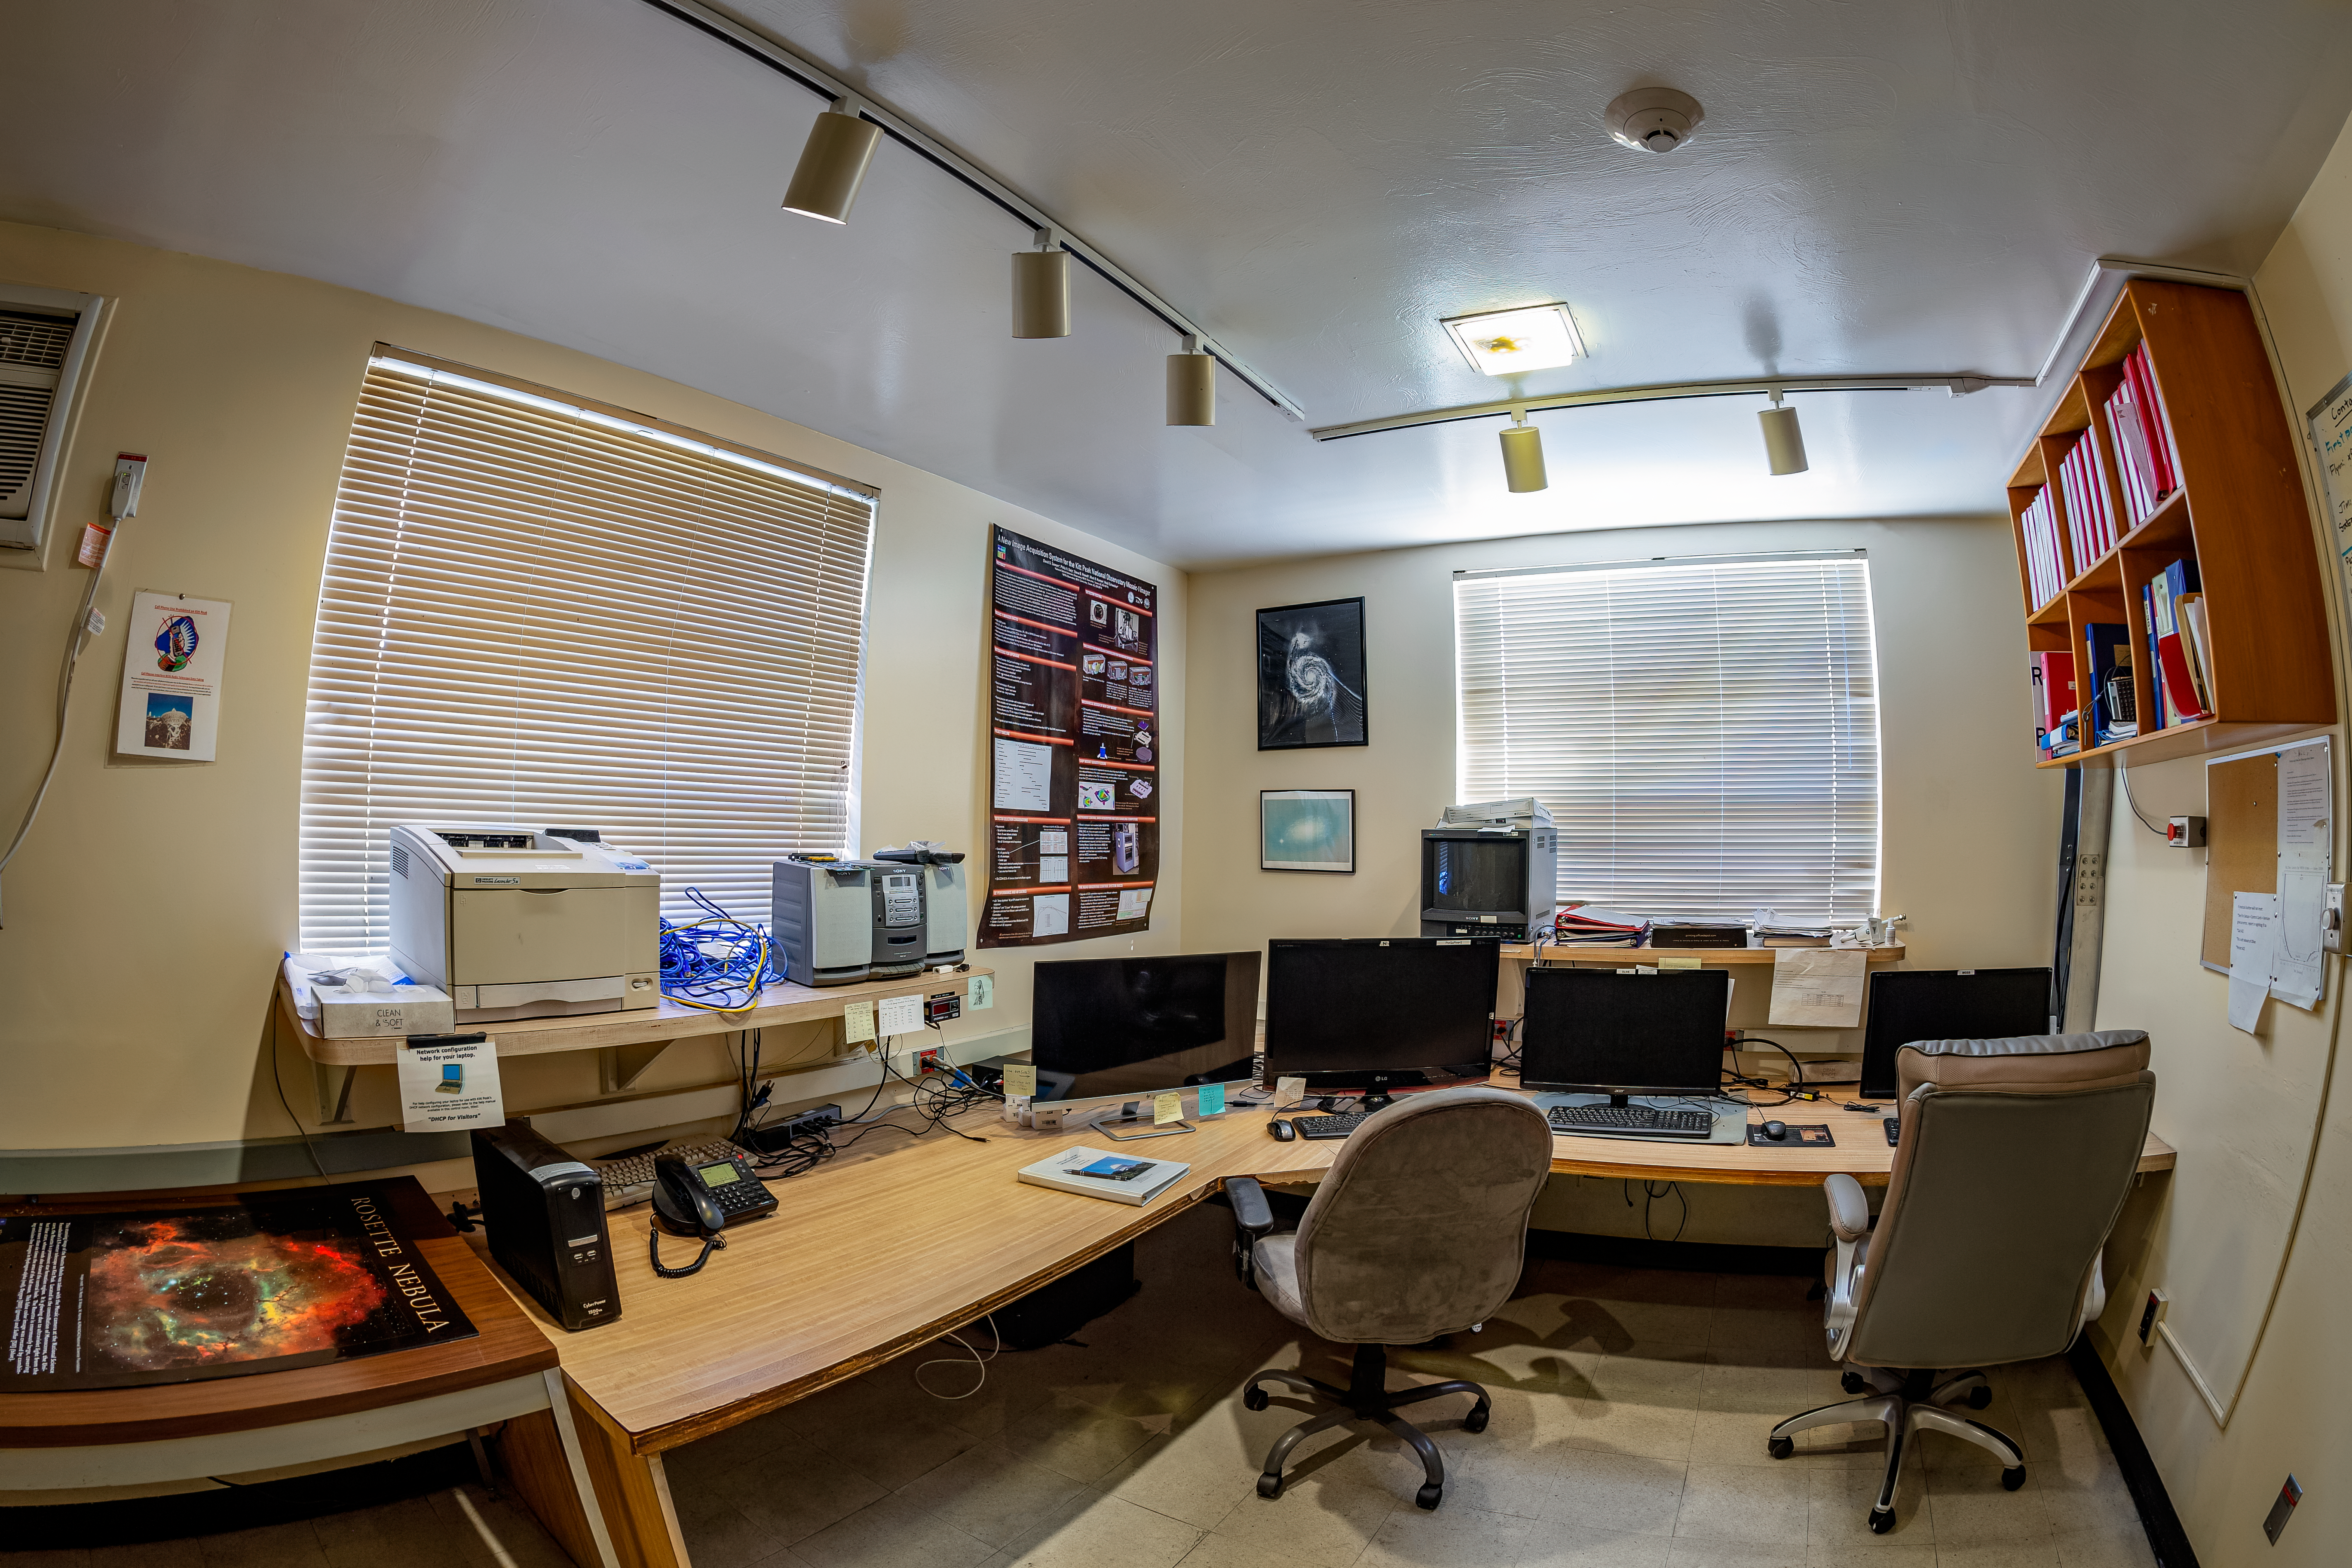

WIYN 0.9-meter Telescope Control Room

The WIYN 0.9-meter Telescope control room at Kitt Peak National Observatory in Arizona.

Credit: KPNO/NOIRLab/NSF/AURA/T. Matsopoulos